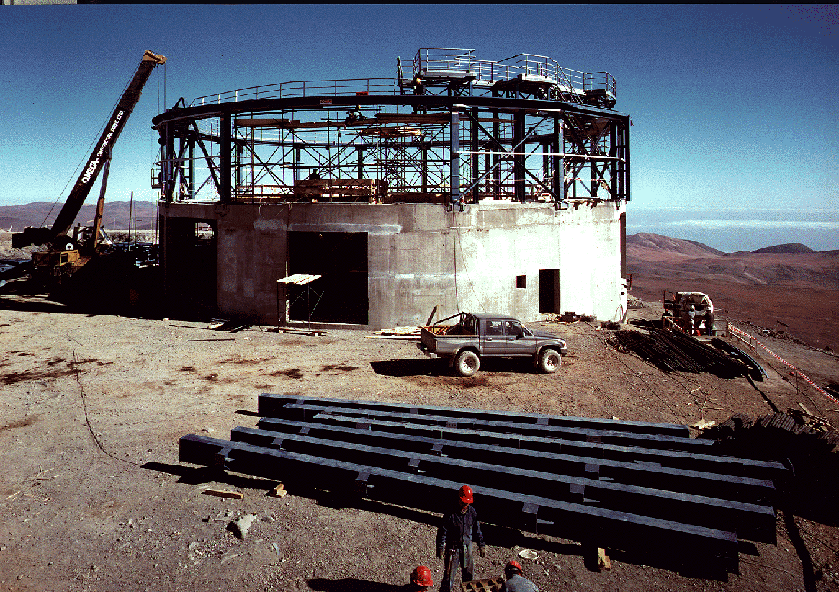

Early construction on VLT

The image shows the construction work at the site for the first 8.2-metre Unit Telescope by the contracting consortium SEBIS. The support for the rotating telescope enclosure is being placed on the concrete foundation.

Credit: ESO